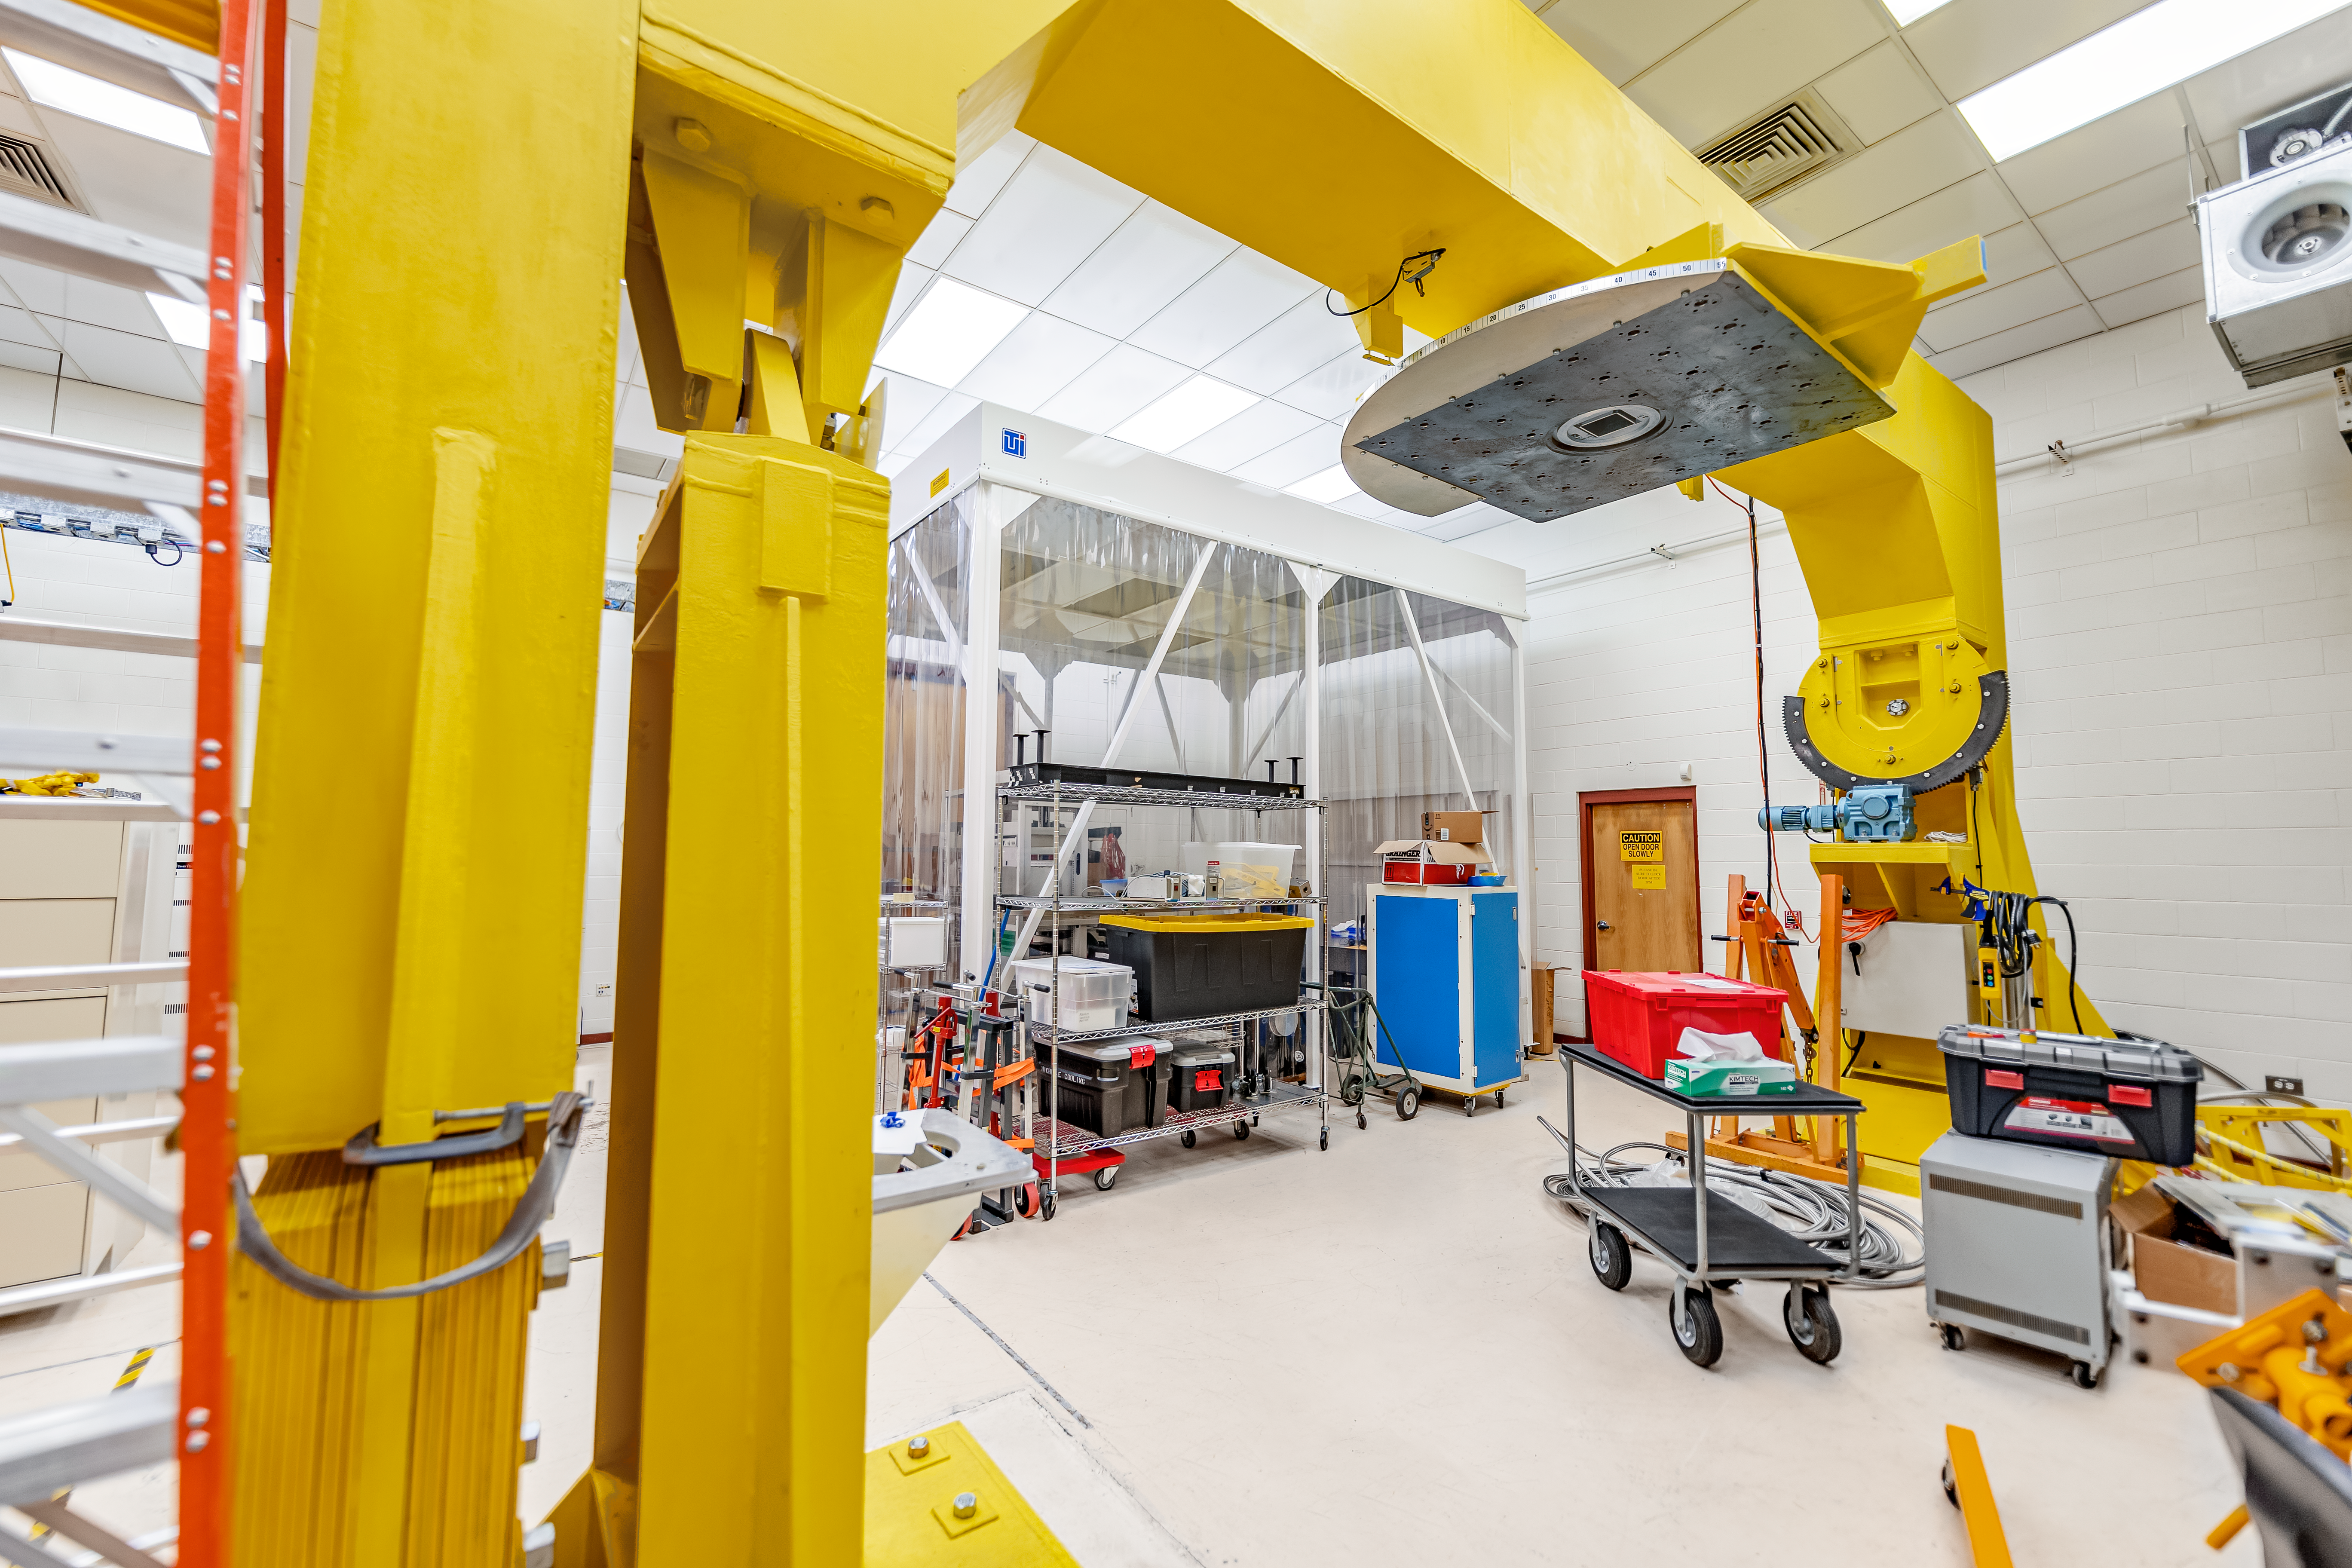

Hilo Instrument Lab

The Gemini North Hilo Base Instrument lab in Hilo, HI.

Credit: NOIRLab/AURA/NSF/ T. Slovinský